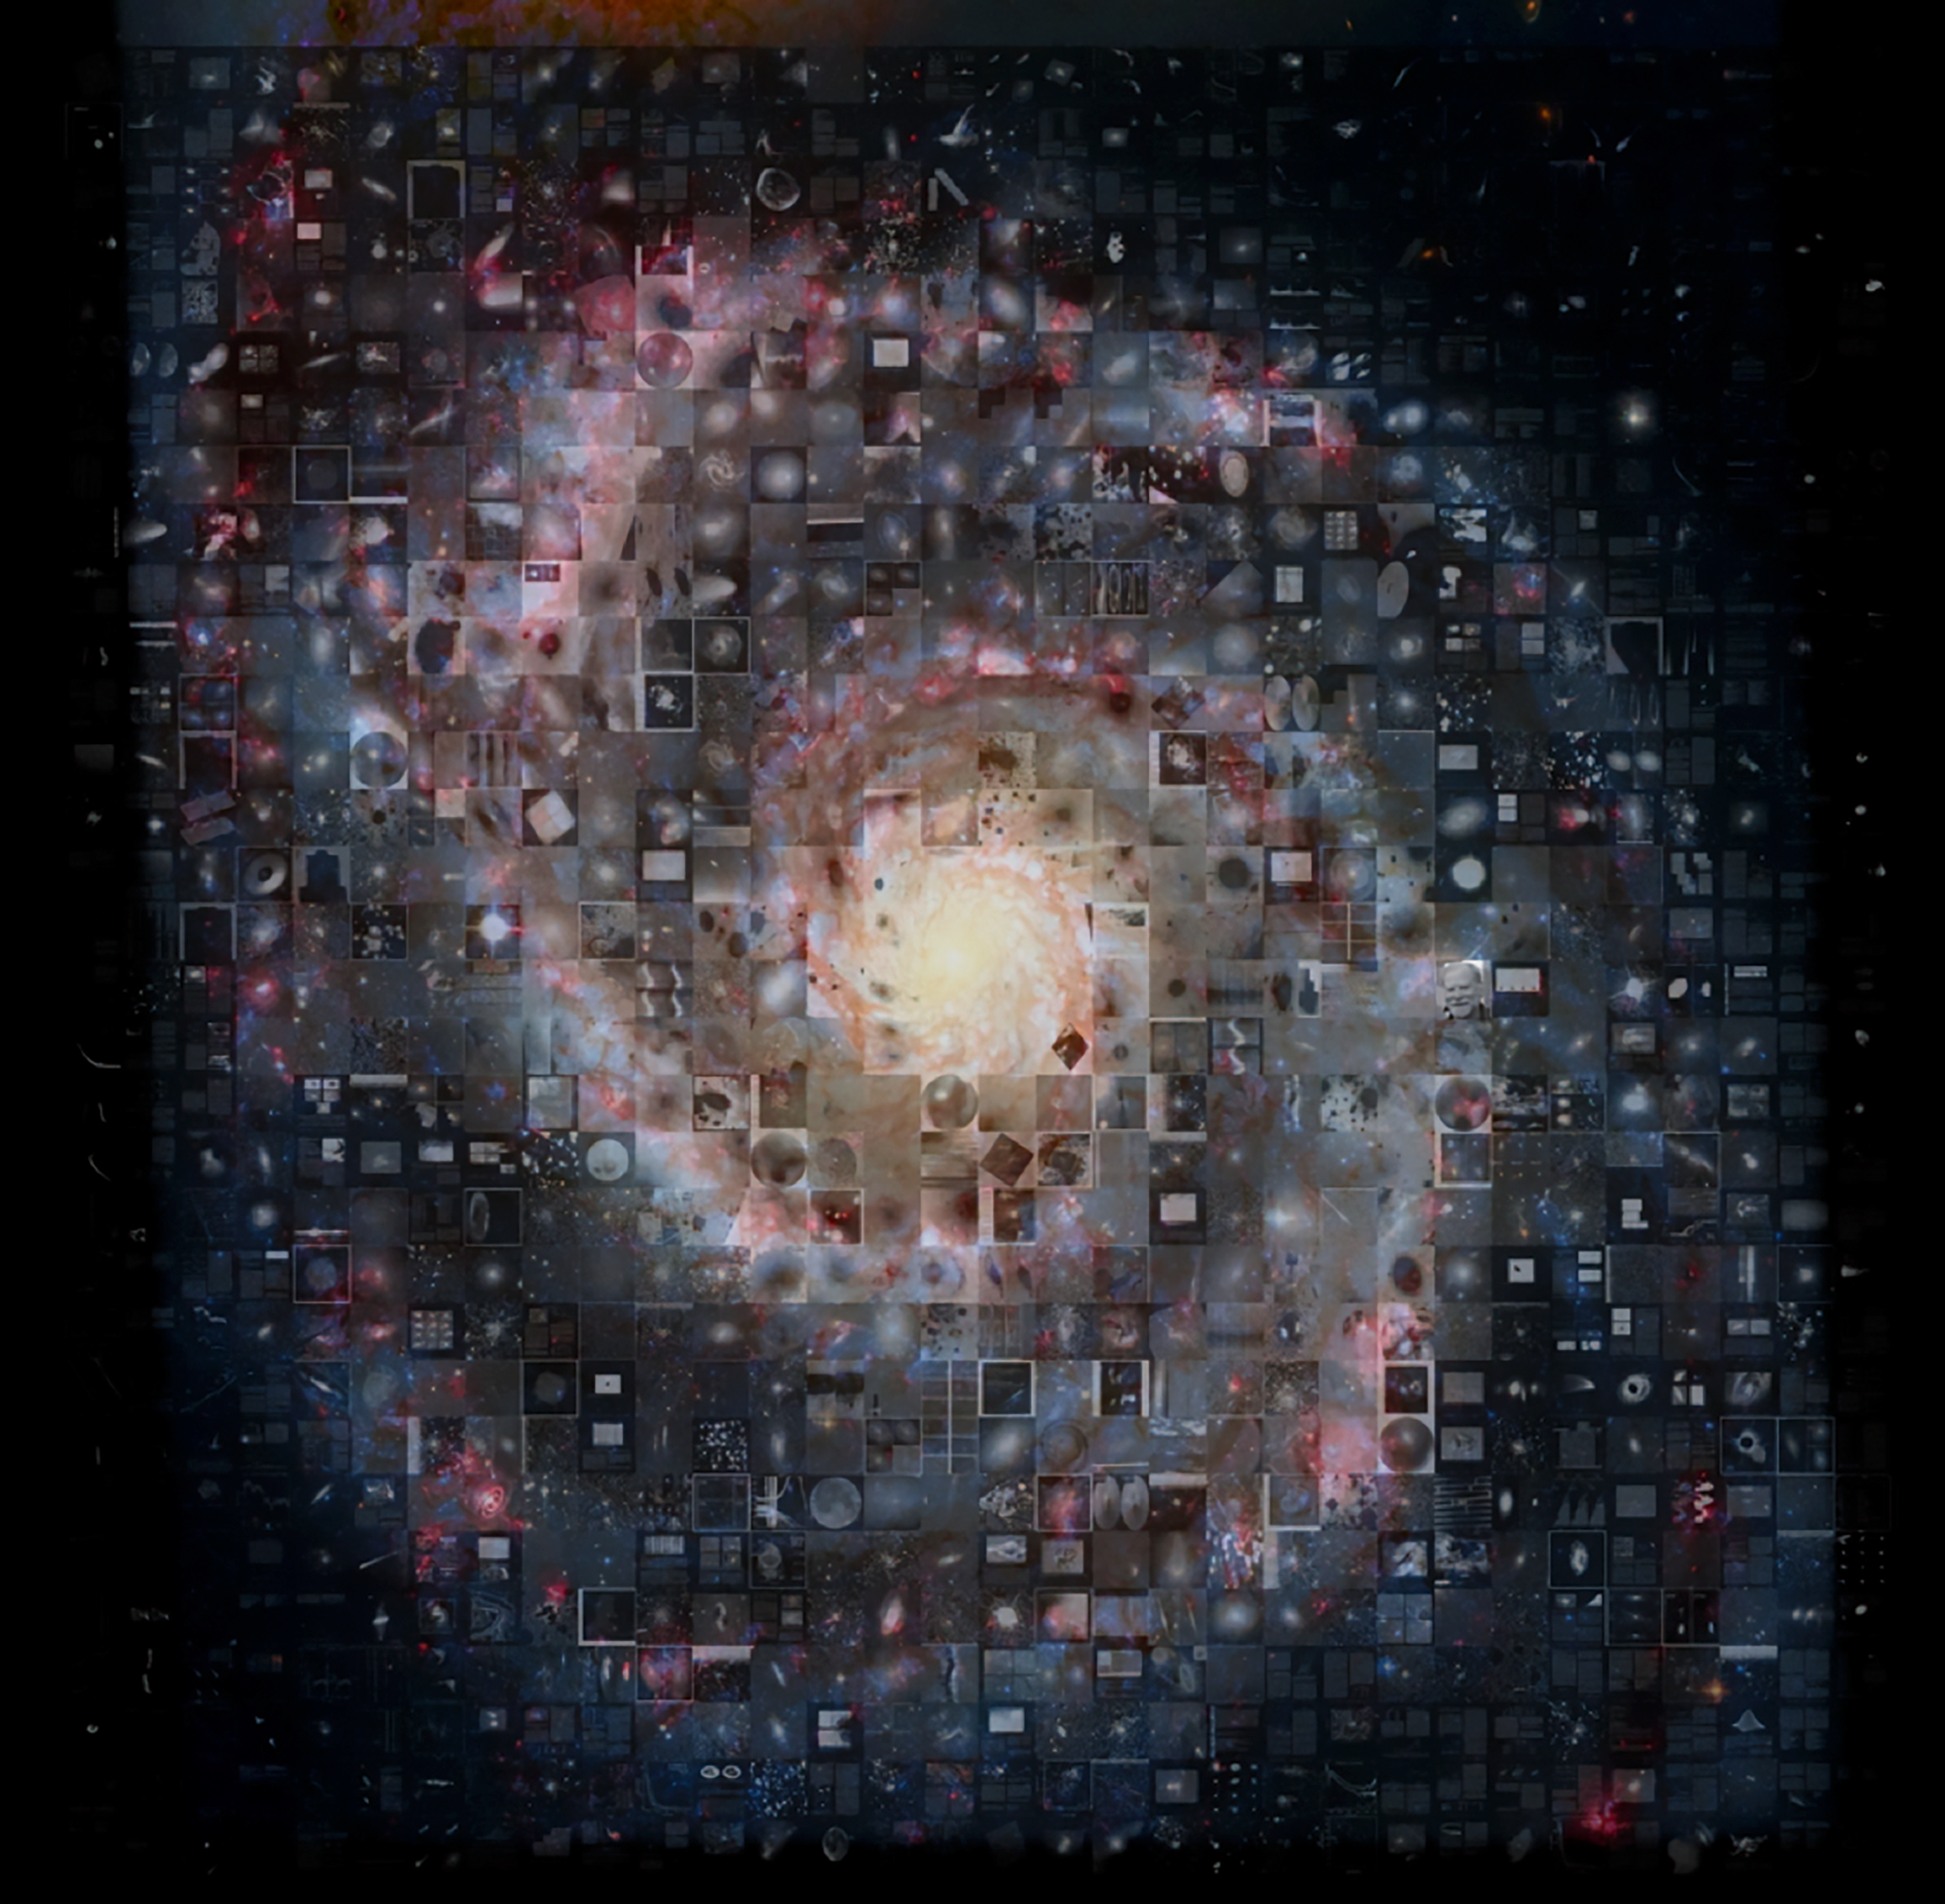

M51 Mosaic Created with Images Processed with IRAF

This mosaic of the standard IRAF test image (M51, the Whirlpool Galaxy), found in every IRAF installation, is composed of plots and images taken from the more than 25,000 refereed papers published since 1986 that mention using IRAF.

Credit: NOIRLab/NSF/AURABackground image: S. Beckwith, STScI, Hubble Heritage Team (STScI/AURA), ESA, NASA; additional processing by R. Gendler